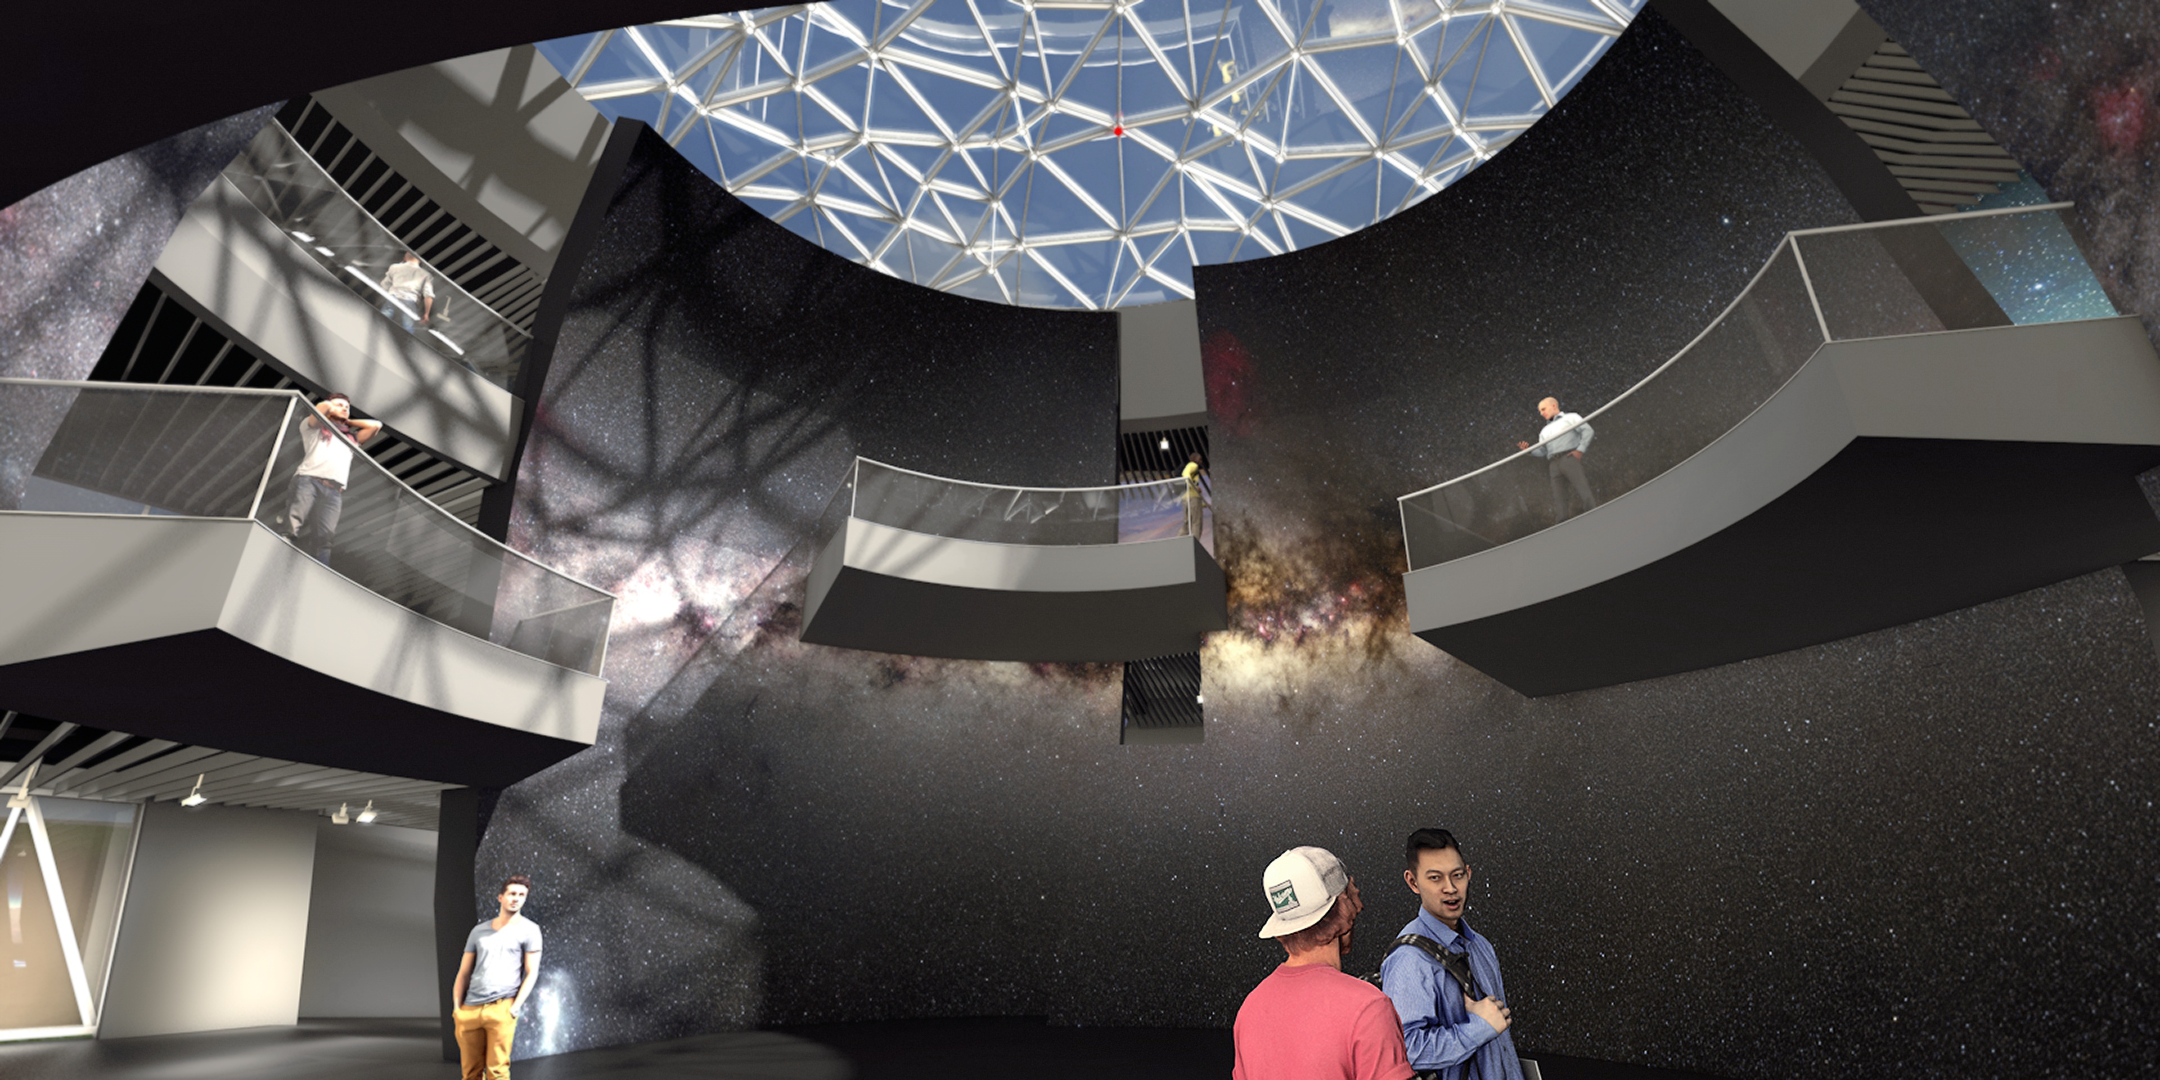

Illustration of the ESO Supernova interior

ESO Supernova Planetarium & Visitor Centre will share the fascinating world of astronomy and ESO, bringing ESO's front-line observing facilities in the southern hemisphere closer to Europeans. This illustration shows the interior of part of the ESO Supernova site, set to open in 2018.

Credit: Architekten Bernhardt + Partner